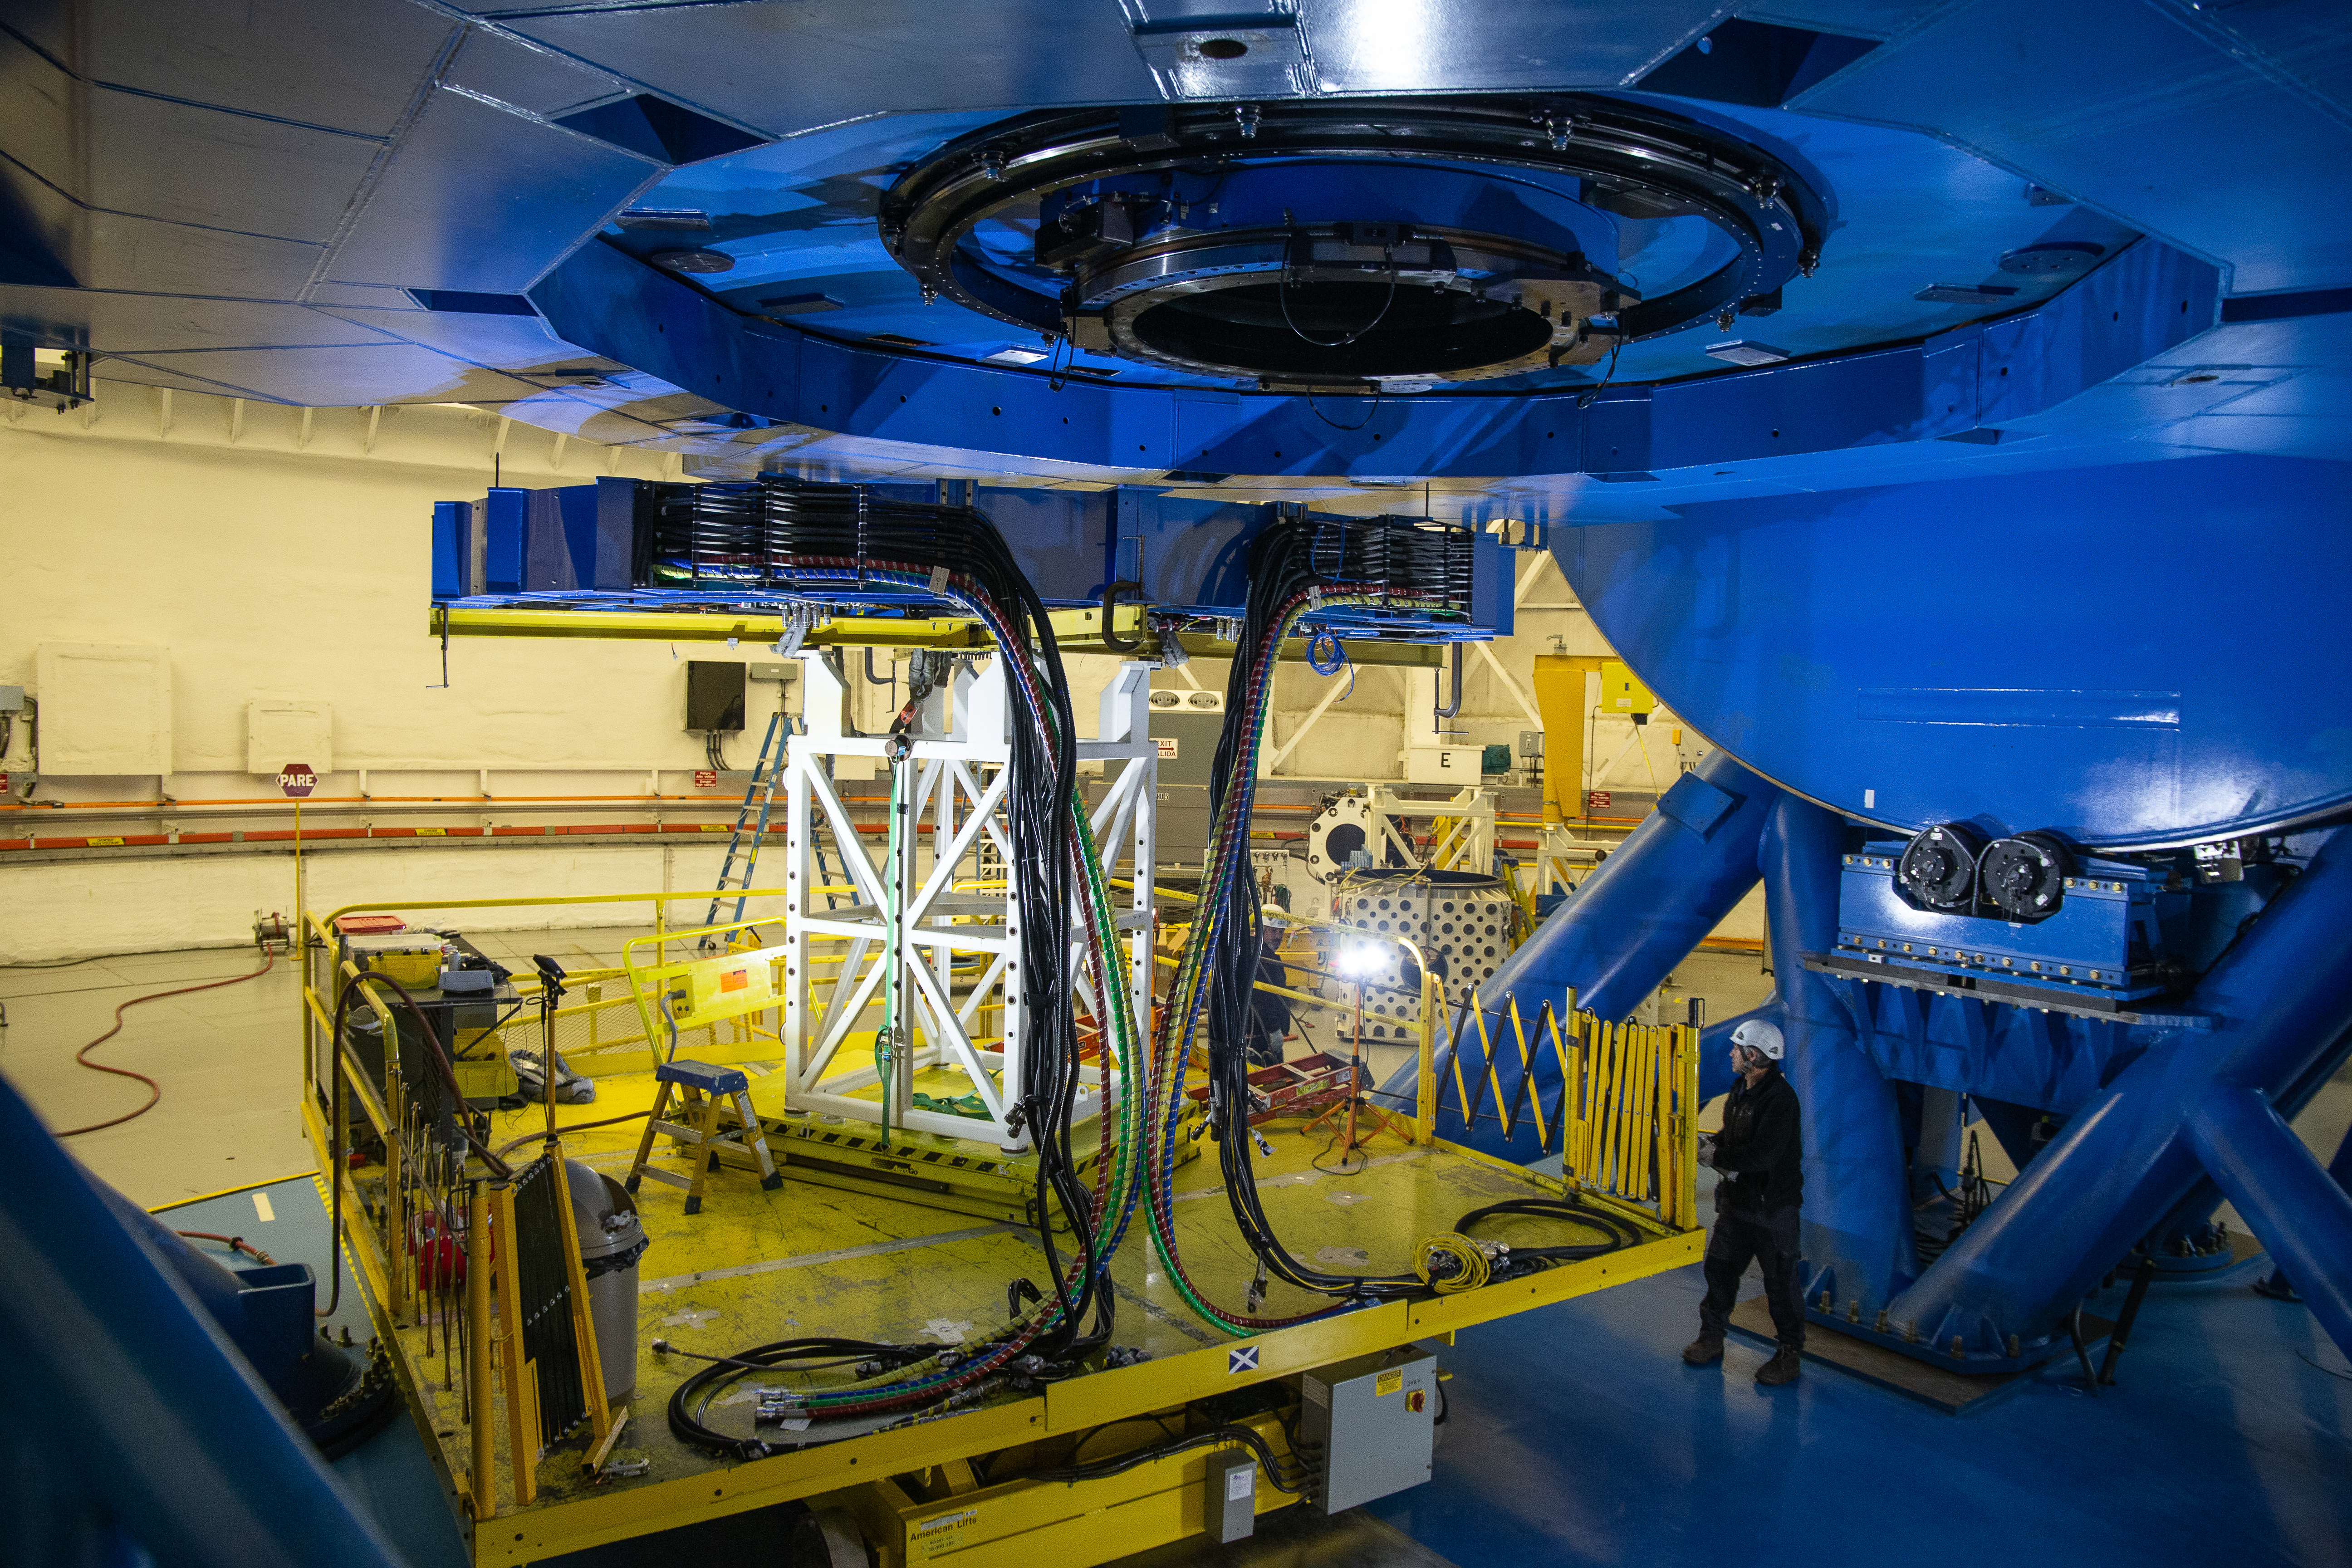

Gemini Observatory telescope shutdown

Gemini Observatory telescope shutdown.

Credit: International Gemini Observatory/NOIRLab/NSF/AURA/M. Paredes